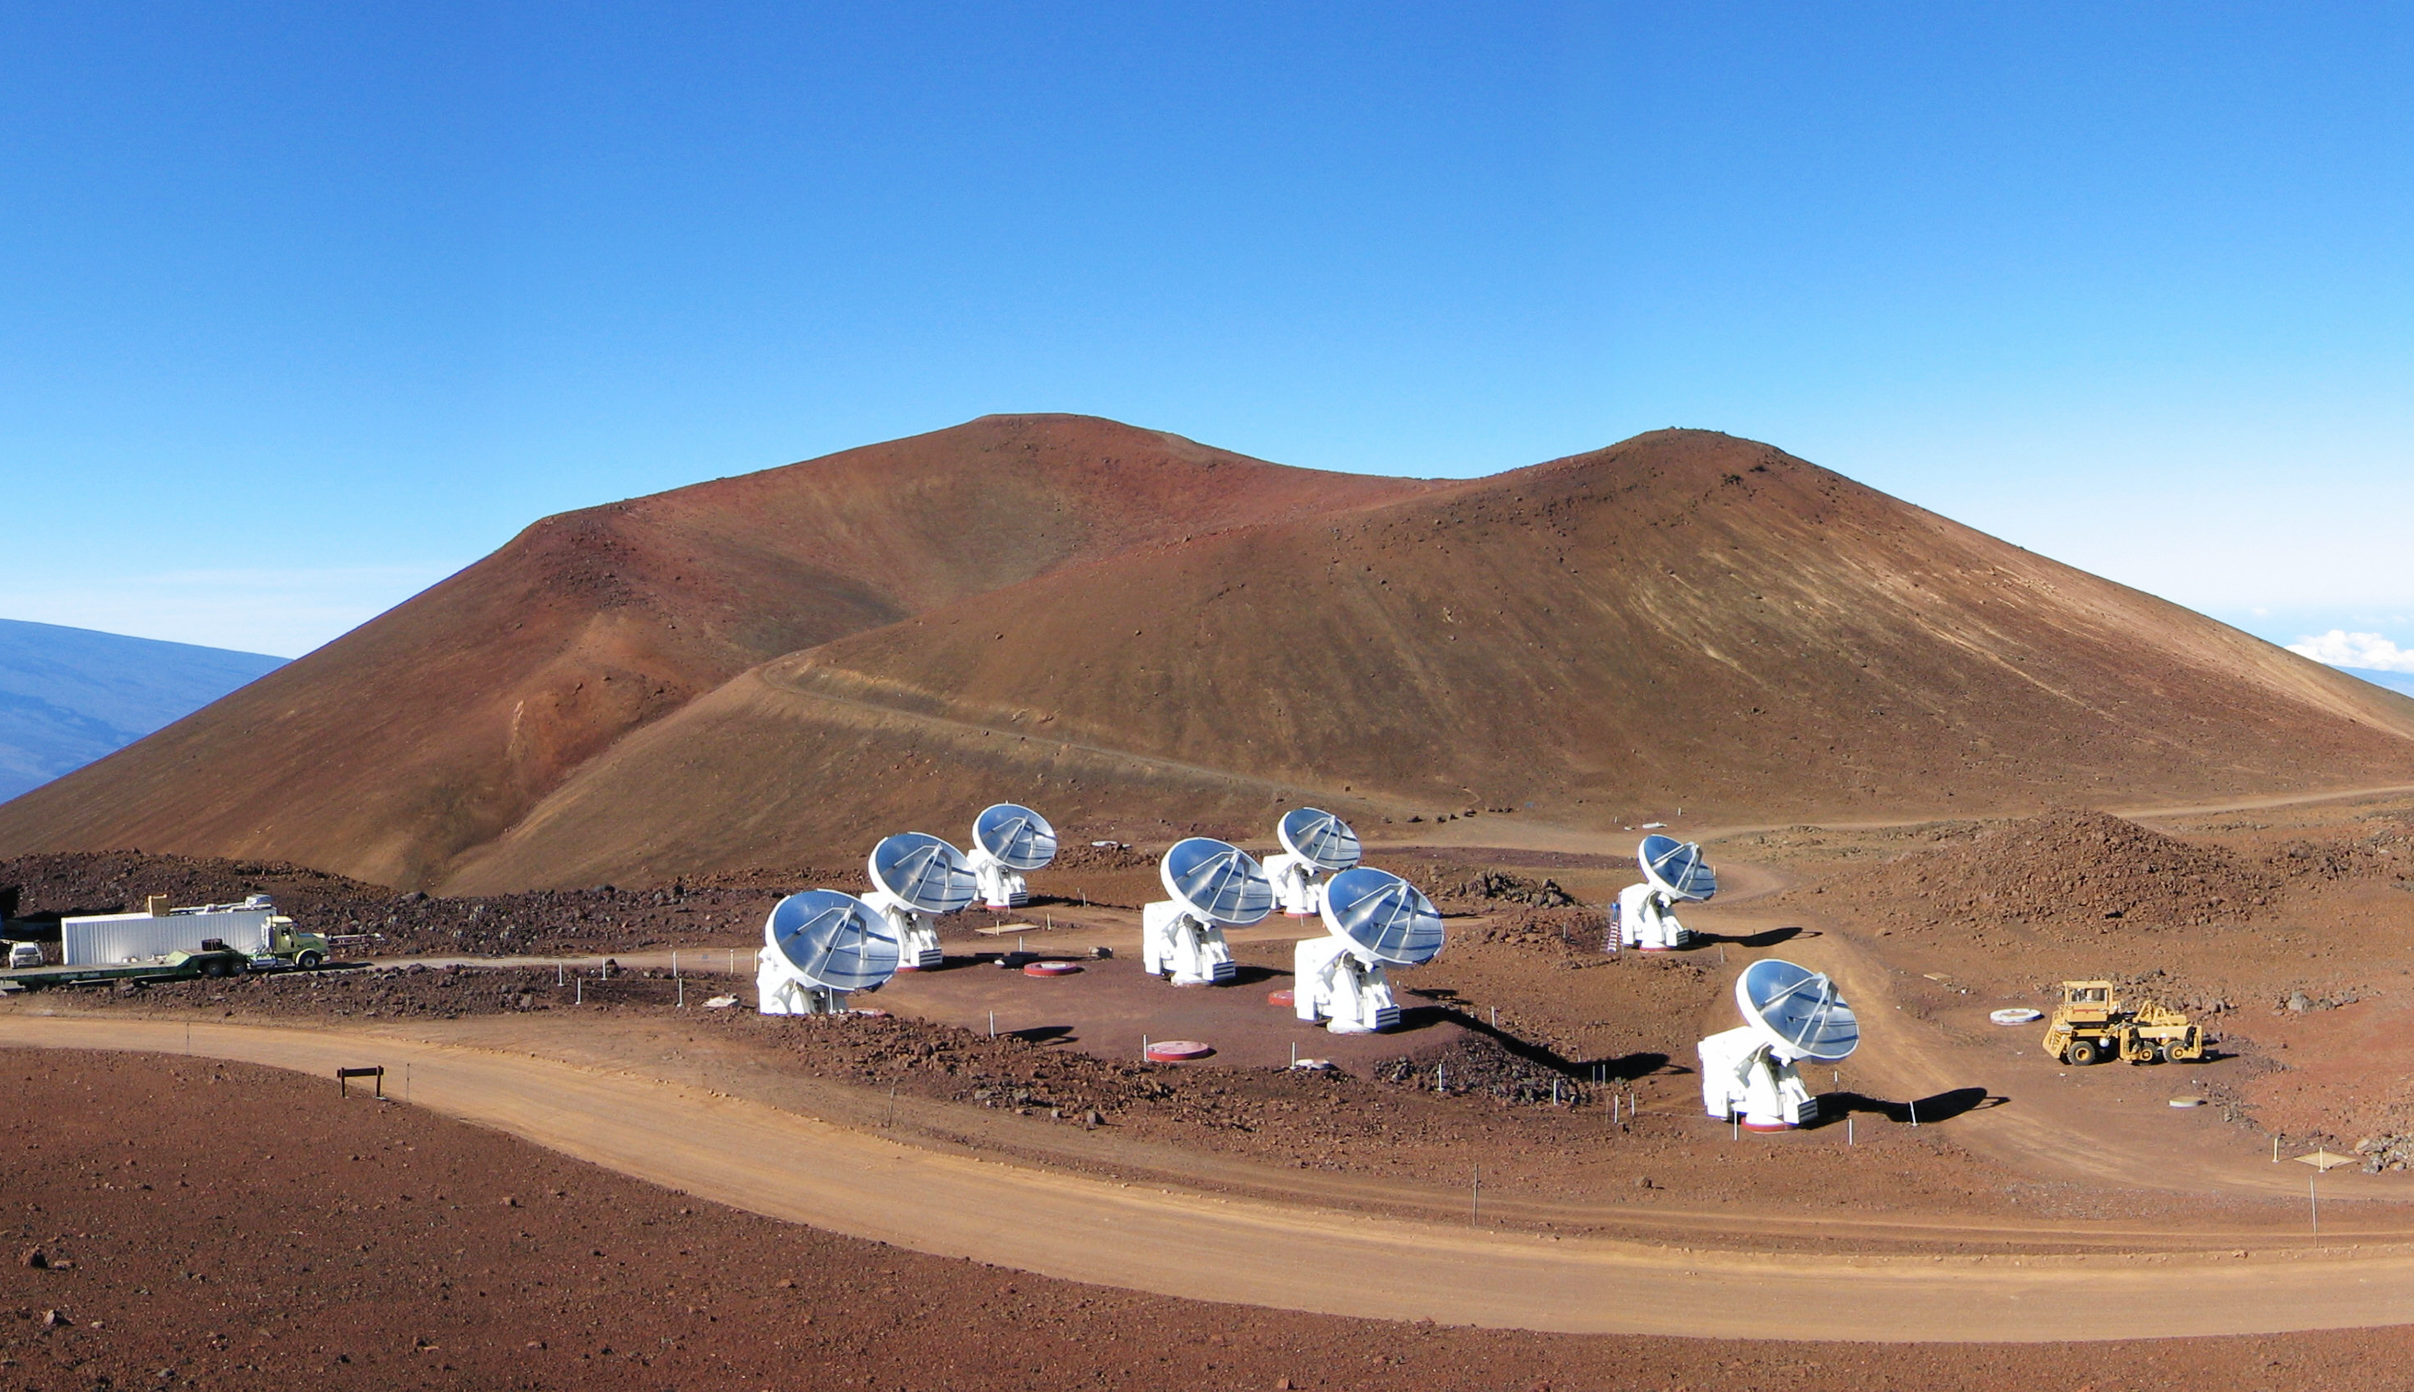

The Submillimeter Array (SMA) on Mauna Kea, Hawaii

This photograph shows the Submillimeter Array (SMA), at an altitude of 4100 metres on Mauna Kea, Hawaii, USA. The SMA is operated by the Smithsonian Astrophysical Observatory (USA) and the Academia Sinica Institute of Astronomy and Astrophysics (Taiwan).

Credit: J. Weintroub